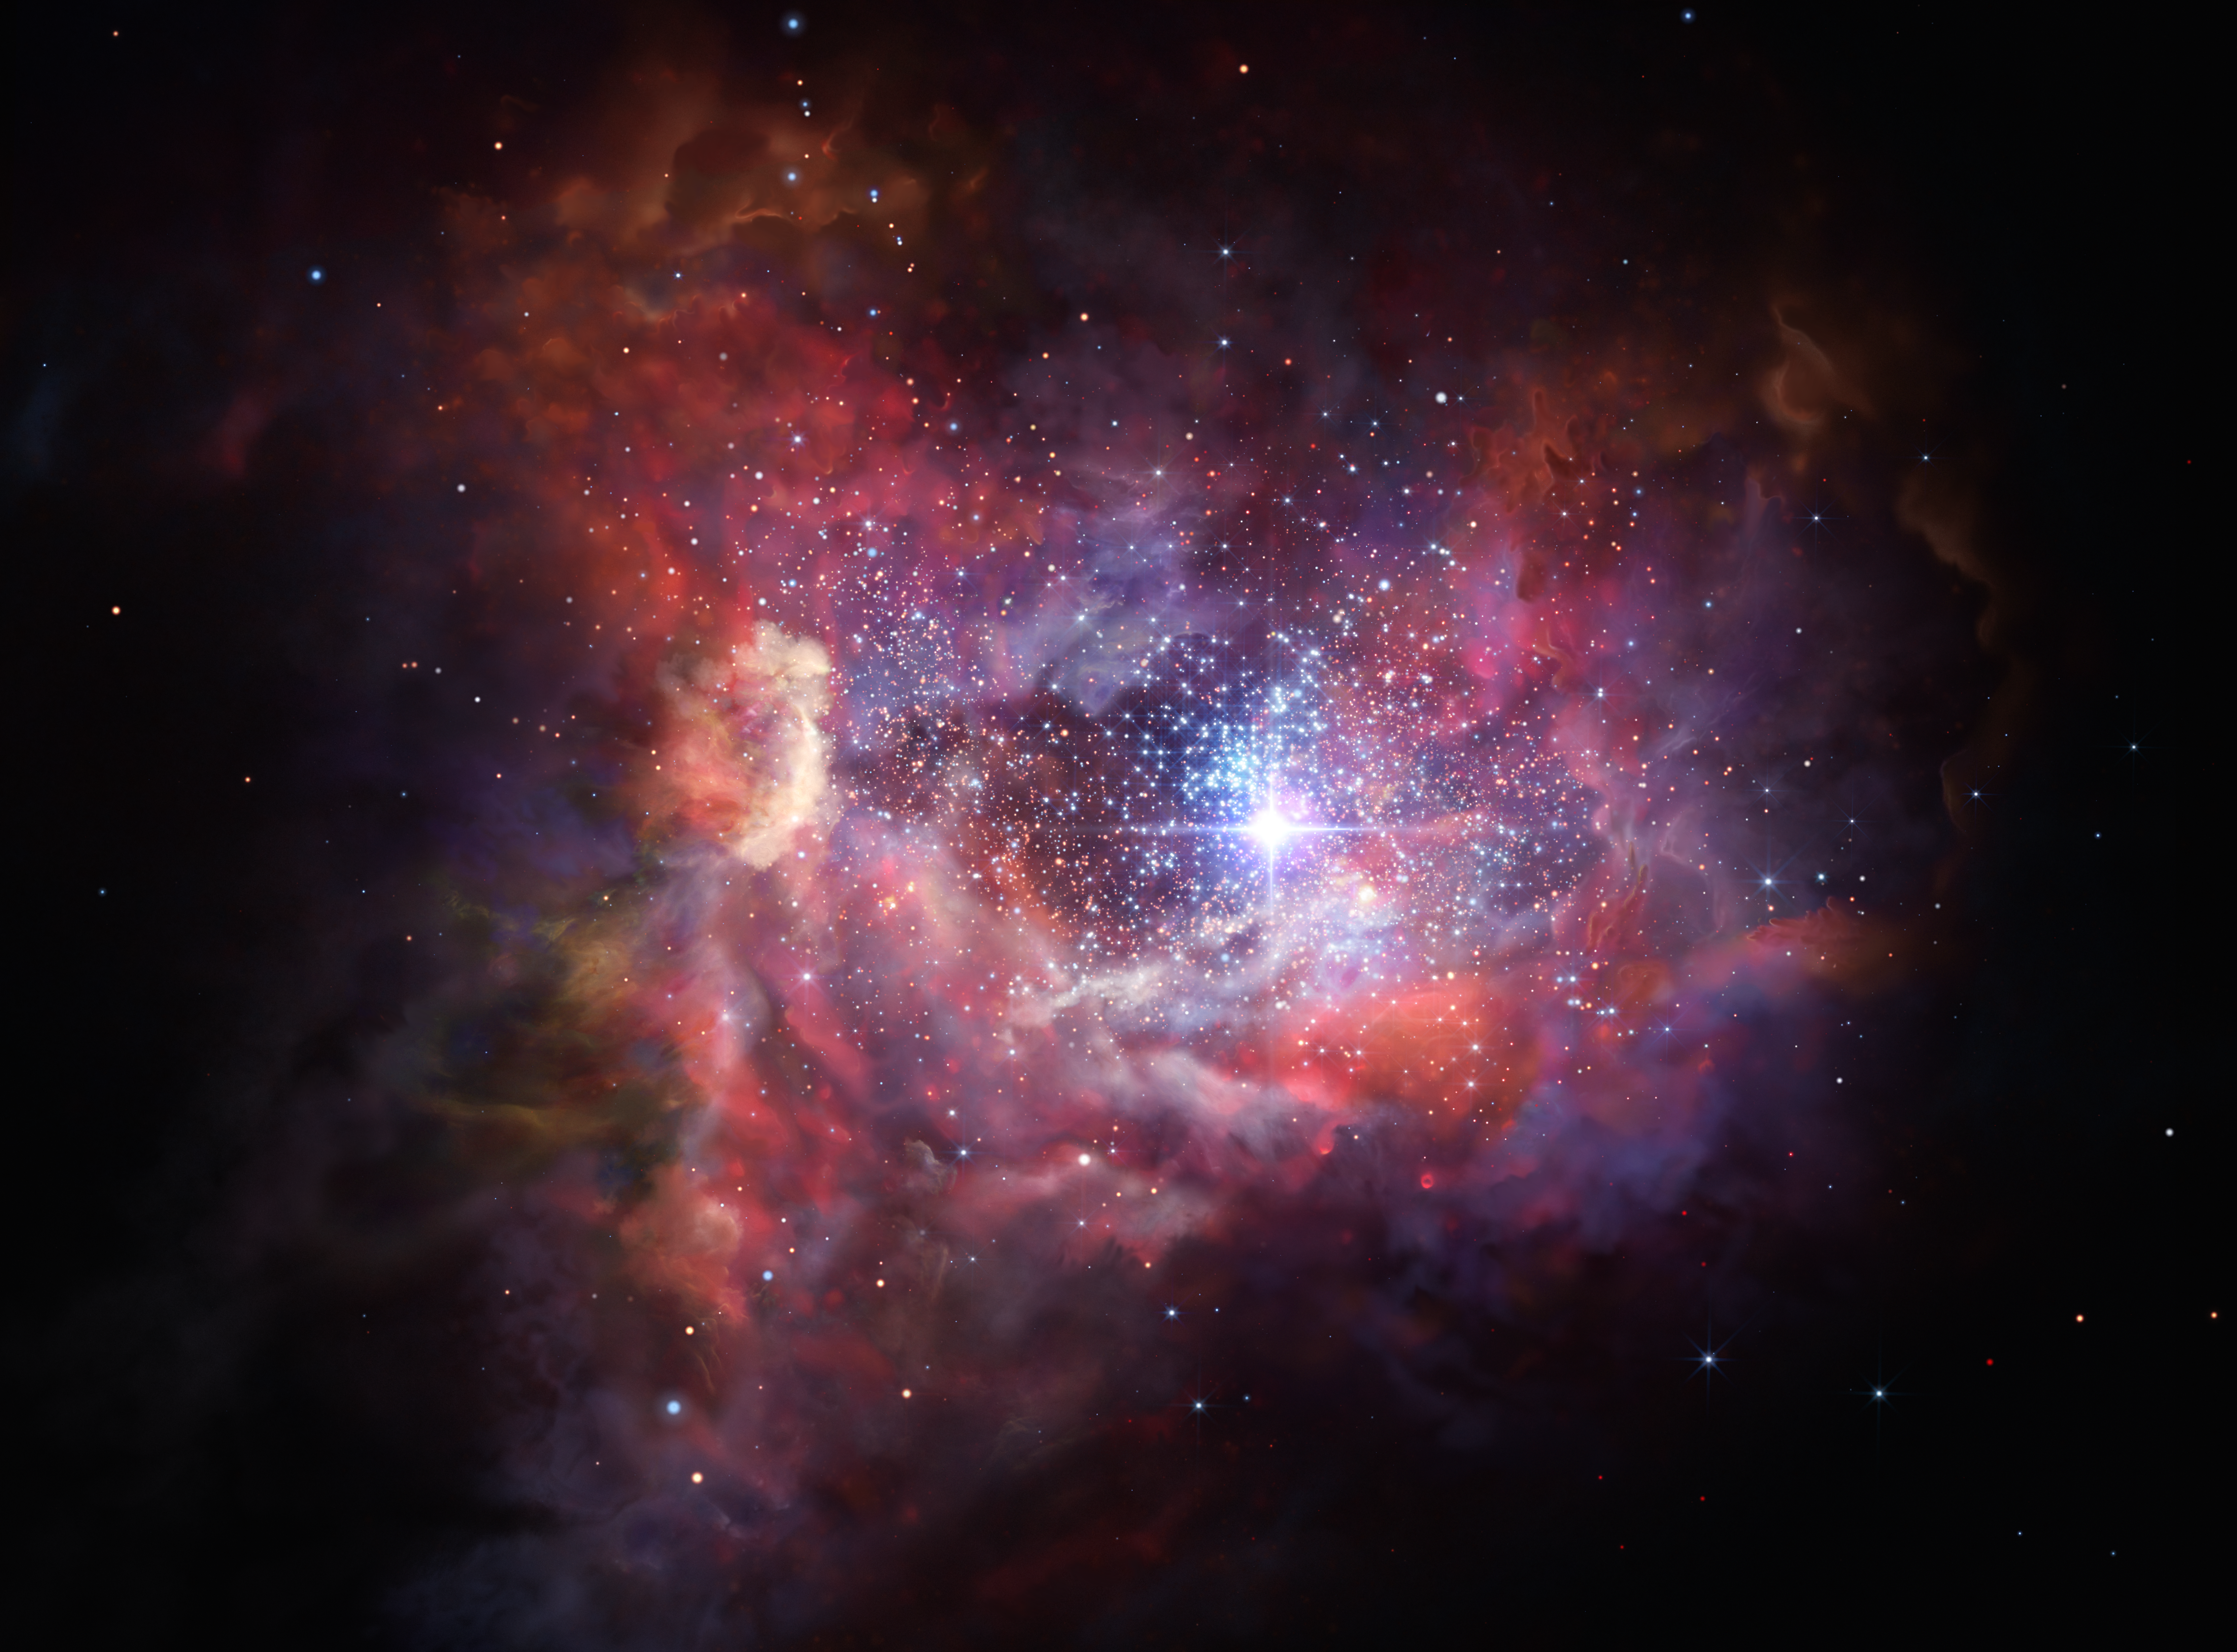

Artist’s impression of the remote dusty galaxy A2744_YD4

This artist’s impression shows what the very distant young galaxy A2744_YD4 might look like. Observations using ALMA have shown that this galaxy, seen when the Universe was just 4% of its current age, is rich in dust. Such dust was produced by an earlier generation of stars and these observations provide insights into the birth and explosive deaths of the very first stars in the Universe.

Credit: ESO/M. Kornmesser